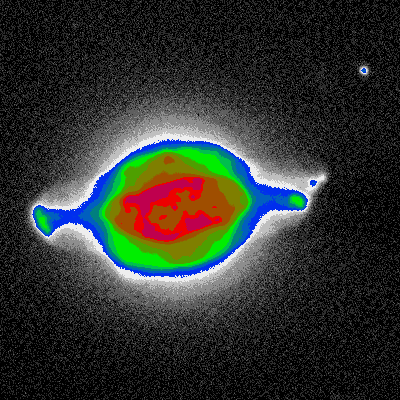

NGC 7009, the Saturn Nebula

This is a one-minute exposure taken on the night of September 26th 1994 (UT of observation 27/09/94:04:46). This photograph shows a region 90 arc seconds square, and is displayed in pseudo-color, where the brightness is mapped to a color so as to show more of the fainter features (in white) while not saturating the bright regions (in red). Observing conditions were not very good during this phase of commissioning, so that this image has a "seeing" measurement (average FWHM of several stars) of about 0.9 arc seconds. Orientation: N is up, with W to the left. About this object The Saturn Nebula, NGC 7009, is in the constellation Aquarius. A shell of glowing gas surrounds a central hot star. The nebula was formed when the central star ejected perhaps as much as ten percent of its mass, over a period of some millions of years. Initially slow mass loss creates a surrounding shell of material which is later ionized by hotter, faster ejecta, which can result in quite complex structures. This planetary nebula is 3900 light-years from Earth, and about half an arc minute (or half a light-year) across. Location: 21 04.2 -11 22 (2000).

Credit: WIYN/NOIRLab/NSF